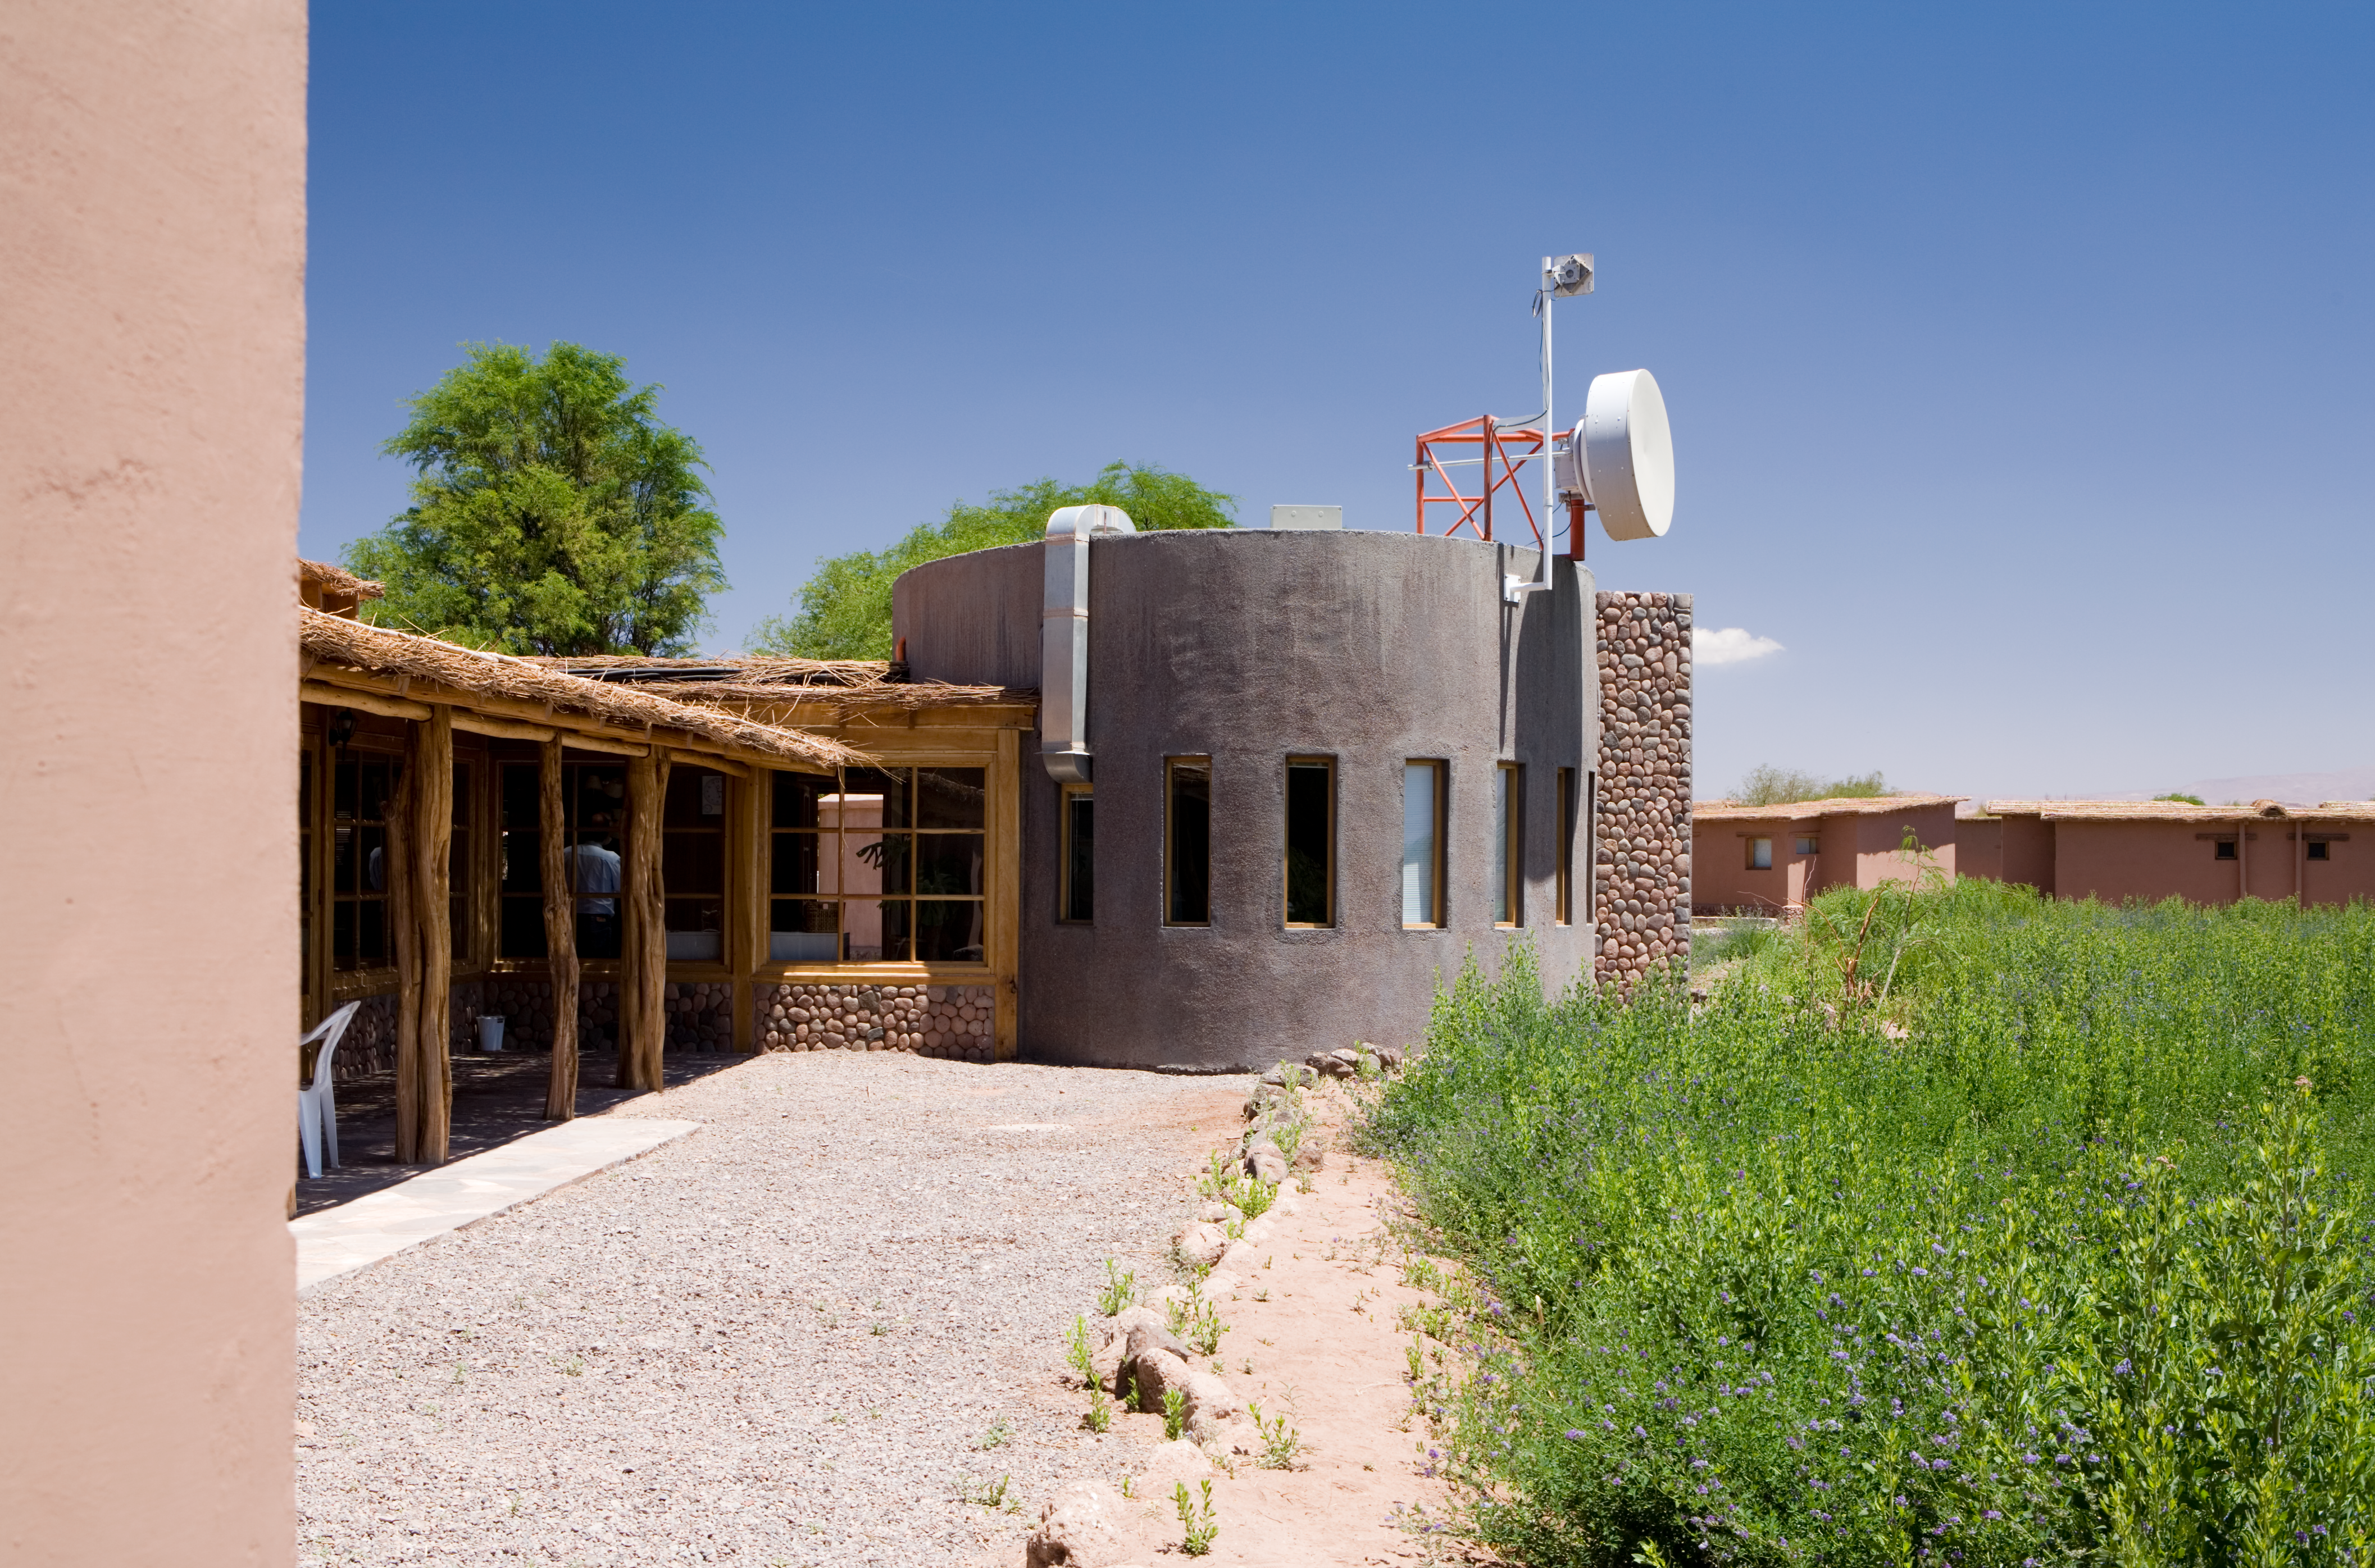

Sequitor - APEX headquarters

APEX headquarters at Sequitor. The oval building hosts the control room of the telescope. The image was taken in December 2005

Credit: ESO